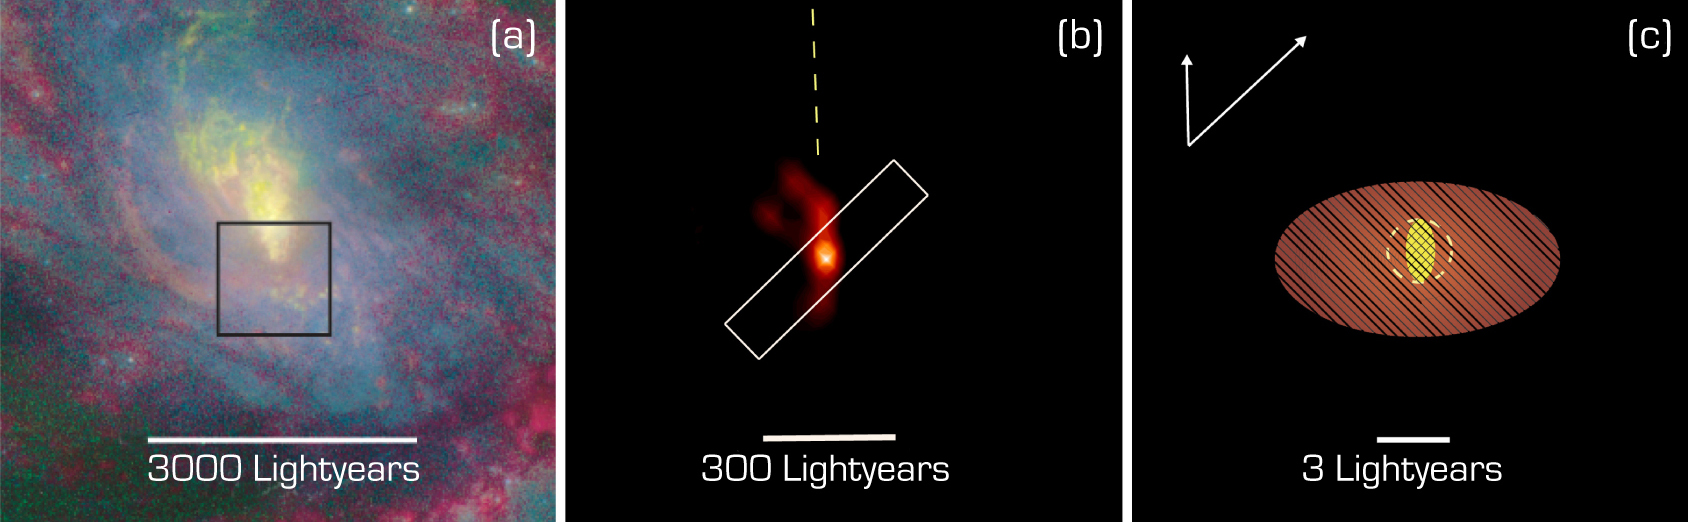

The central region of NGC 1068

It illustrates the new insight into the central region of the active galaxy NGC 1068, at increasing magnification. Image a (left) A colour composite of NGC 1068, obtained with the Hubble Space Telescope (HST); showing stellar light in blue, oxygen ionized by the active nucleus in yellow, and inonized hydrogen in red. Image b (middle) is a VLTI image by MIDI at wavelength 8.7 µm, penetrating the dust cloud and showing the central structures in great detail. Image c (right) is a sketch of the dust structure of the innermost region. It contains a central hot component (at least 500°C; yellow), marginally resolved by the VLTI observations in the North-South direction (i.e. in the vertical direction in this image). It is surrounded by a larger warm component (~50°, red) that is well resolved. The arrows at the upper left indicate the directions of the two VLTI baselines and the corresponding resolution (image sharpness) at the central observed wavelength (10.5 µm).

Credit: ESO